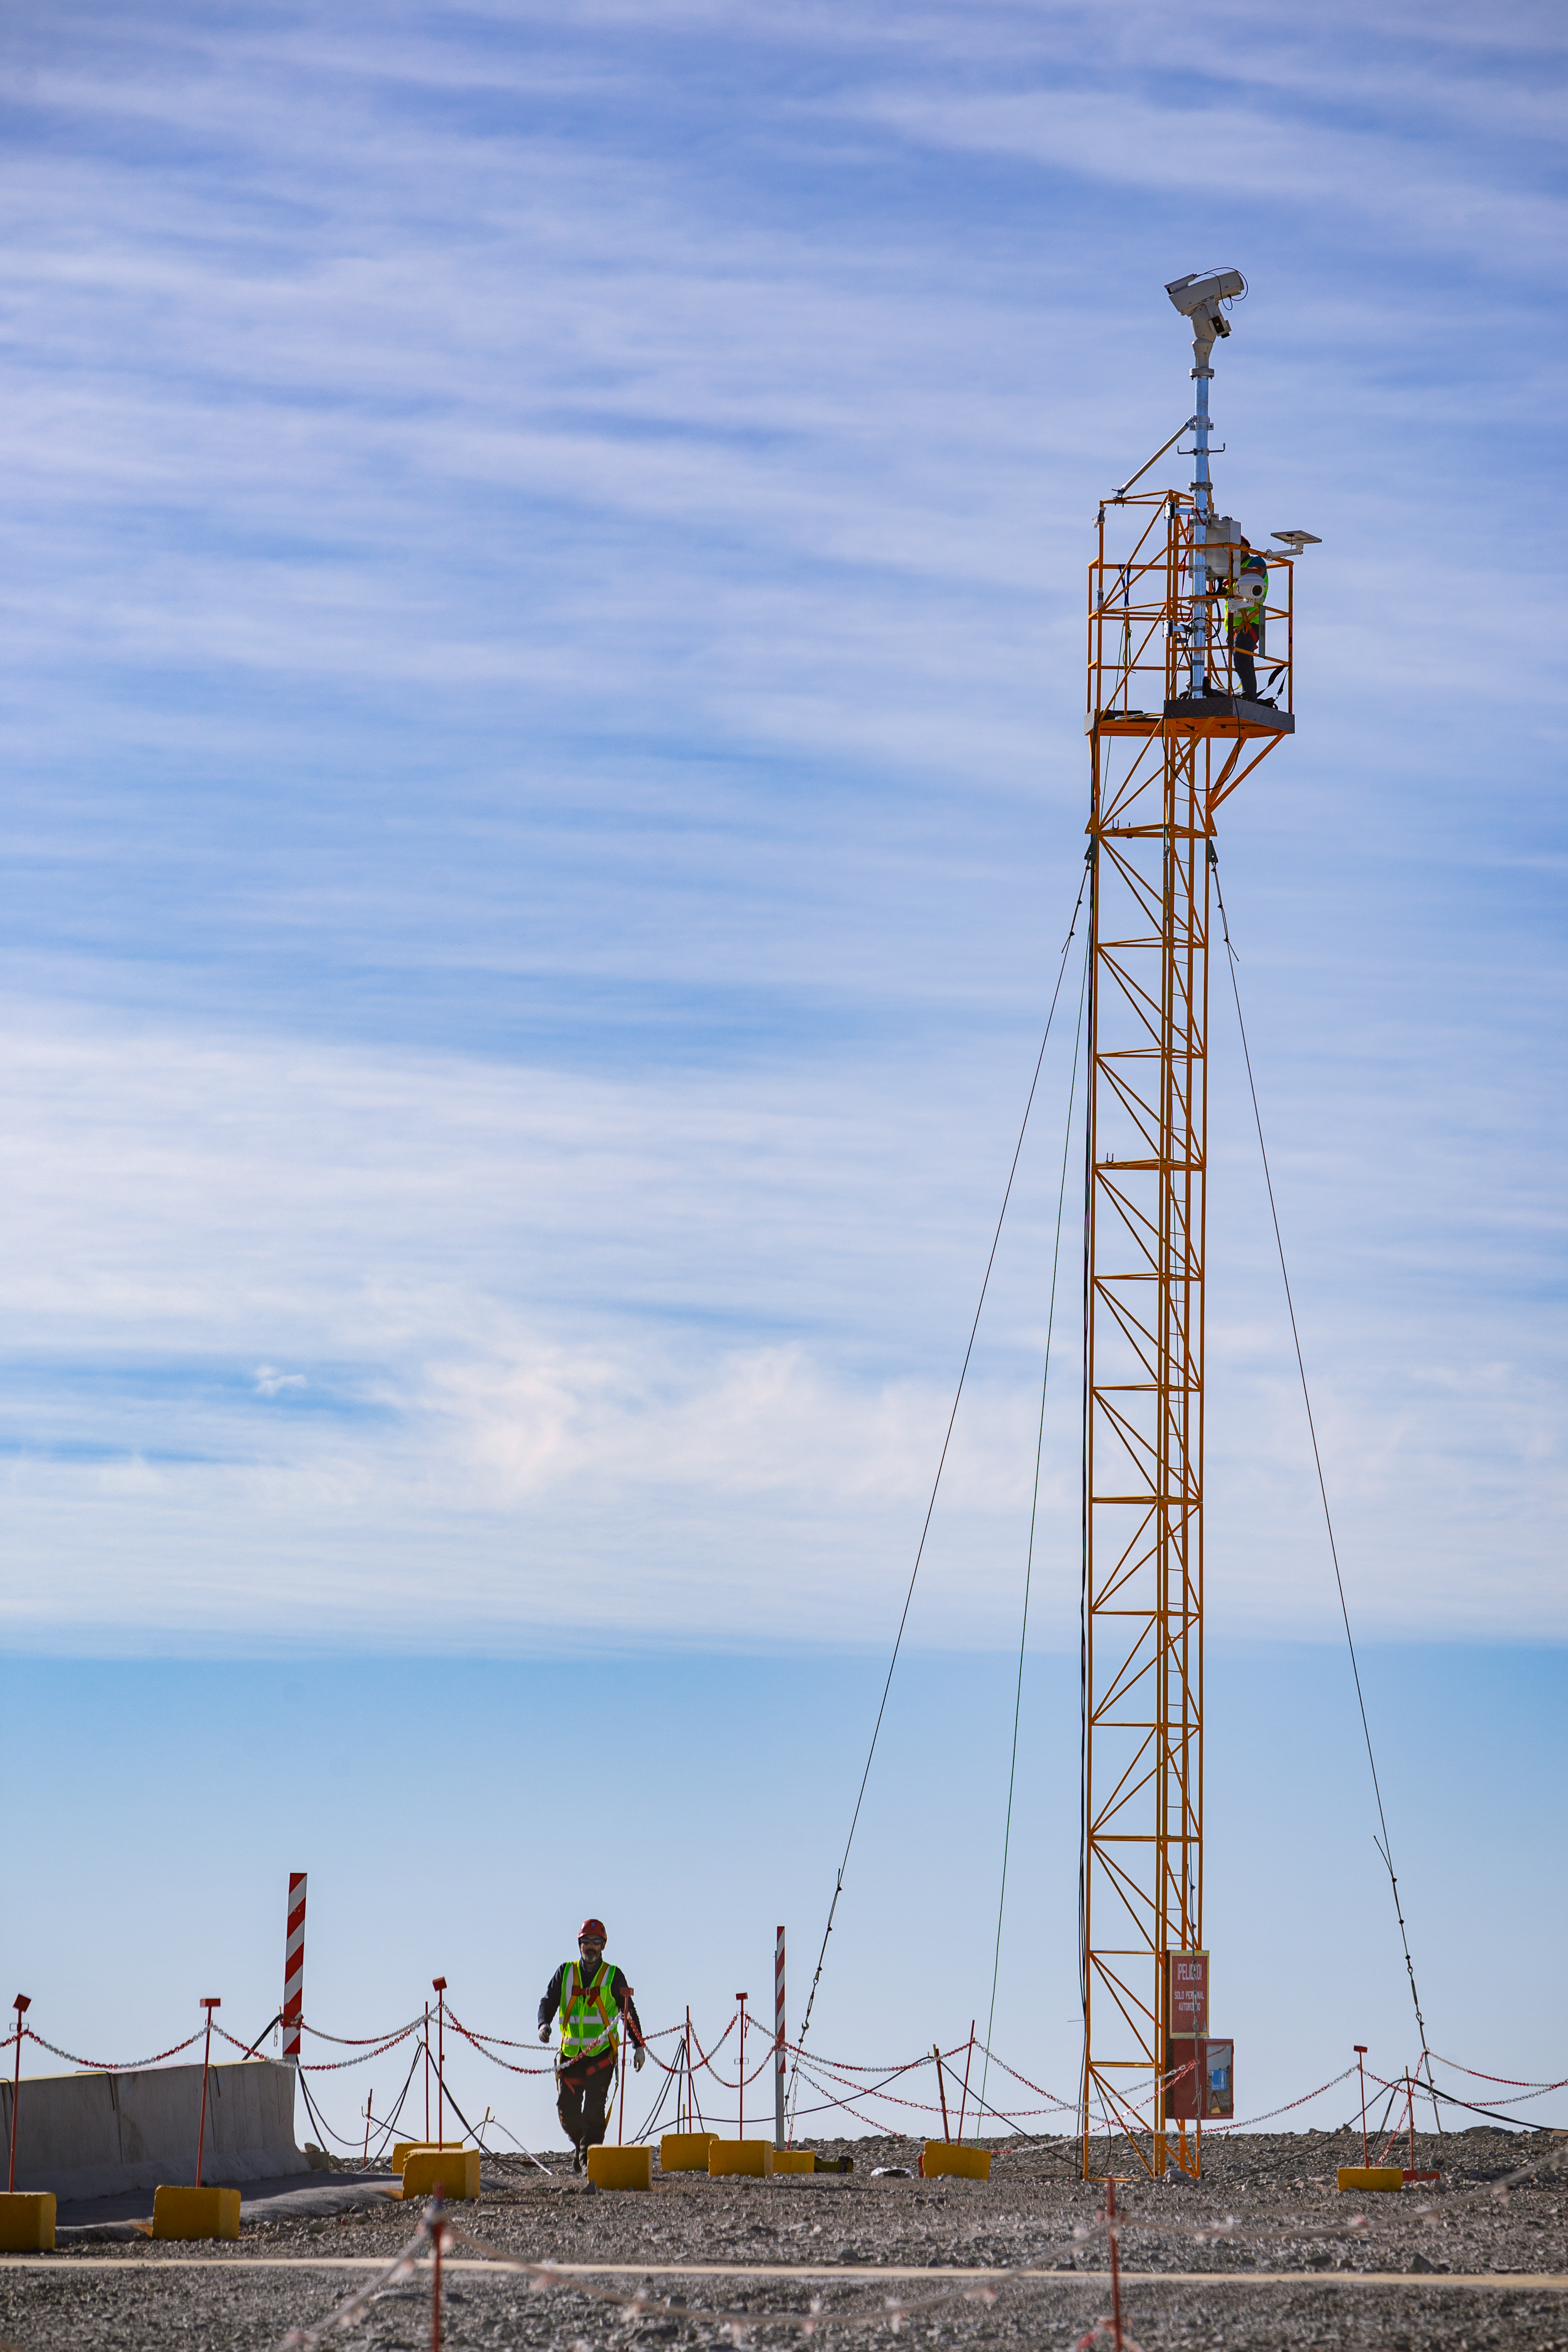

Construction of the ELT in Chile

The Extremely Large Telescope (ELT) is undergoing construction in Chile on top of Cerro Armazones. The mirror will be 39 metres in diameter and will gather 100 million times more light than the human eye.

Credit: ESO/M. Zamani